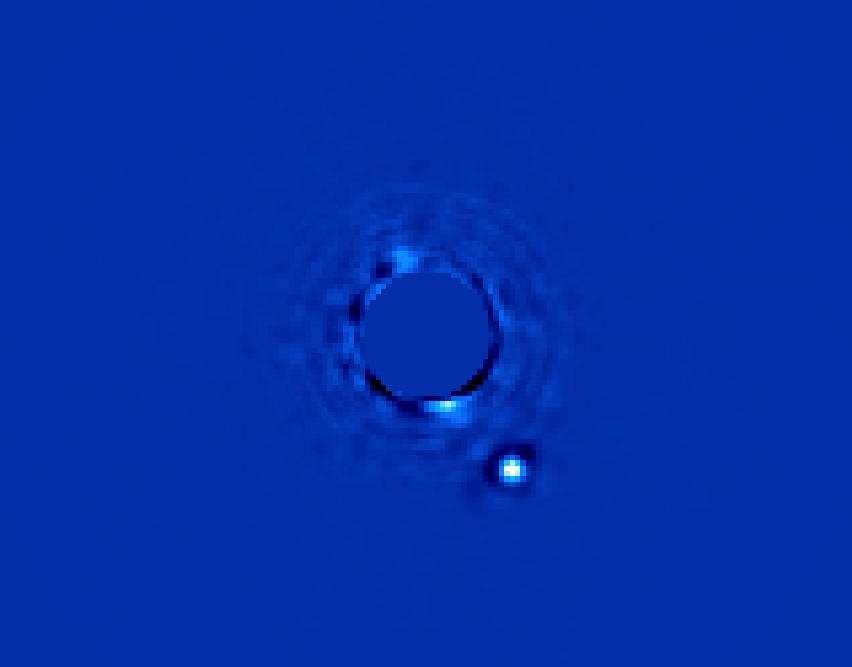

Gemini Planet Imager First Light!

Gemini Planet Imager’s first light image of Beta Pictoris b, a planet orbiting the star Beta Pictoris. The star, Beta Pictoris, is blocked in this image by a mask so its light doesn’t interfere with the light of the planet. In addition to the image, GPI obtains a spectrum from every pixel element in the field of view to allow scientists to study the planet in great detail. Beta Pictoris b is a giant planet – several times larger than Jupiter – and is approximately ten million years old. These near-infrared images (1.5-1.8 microns) show the planet glowing in infrared light from the heat released in its formation. The bright star Beta Pictoris is hidden behind a mask in the center of the image

Credit: Processing by Christian Marois, NRC Canada.